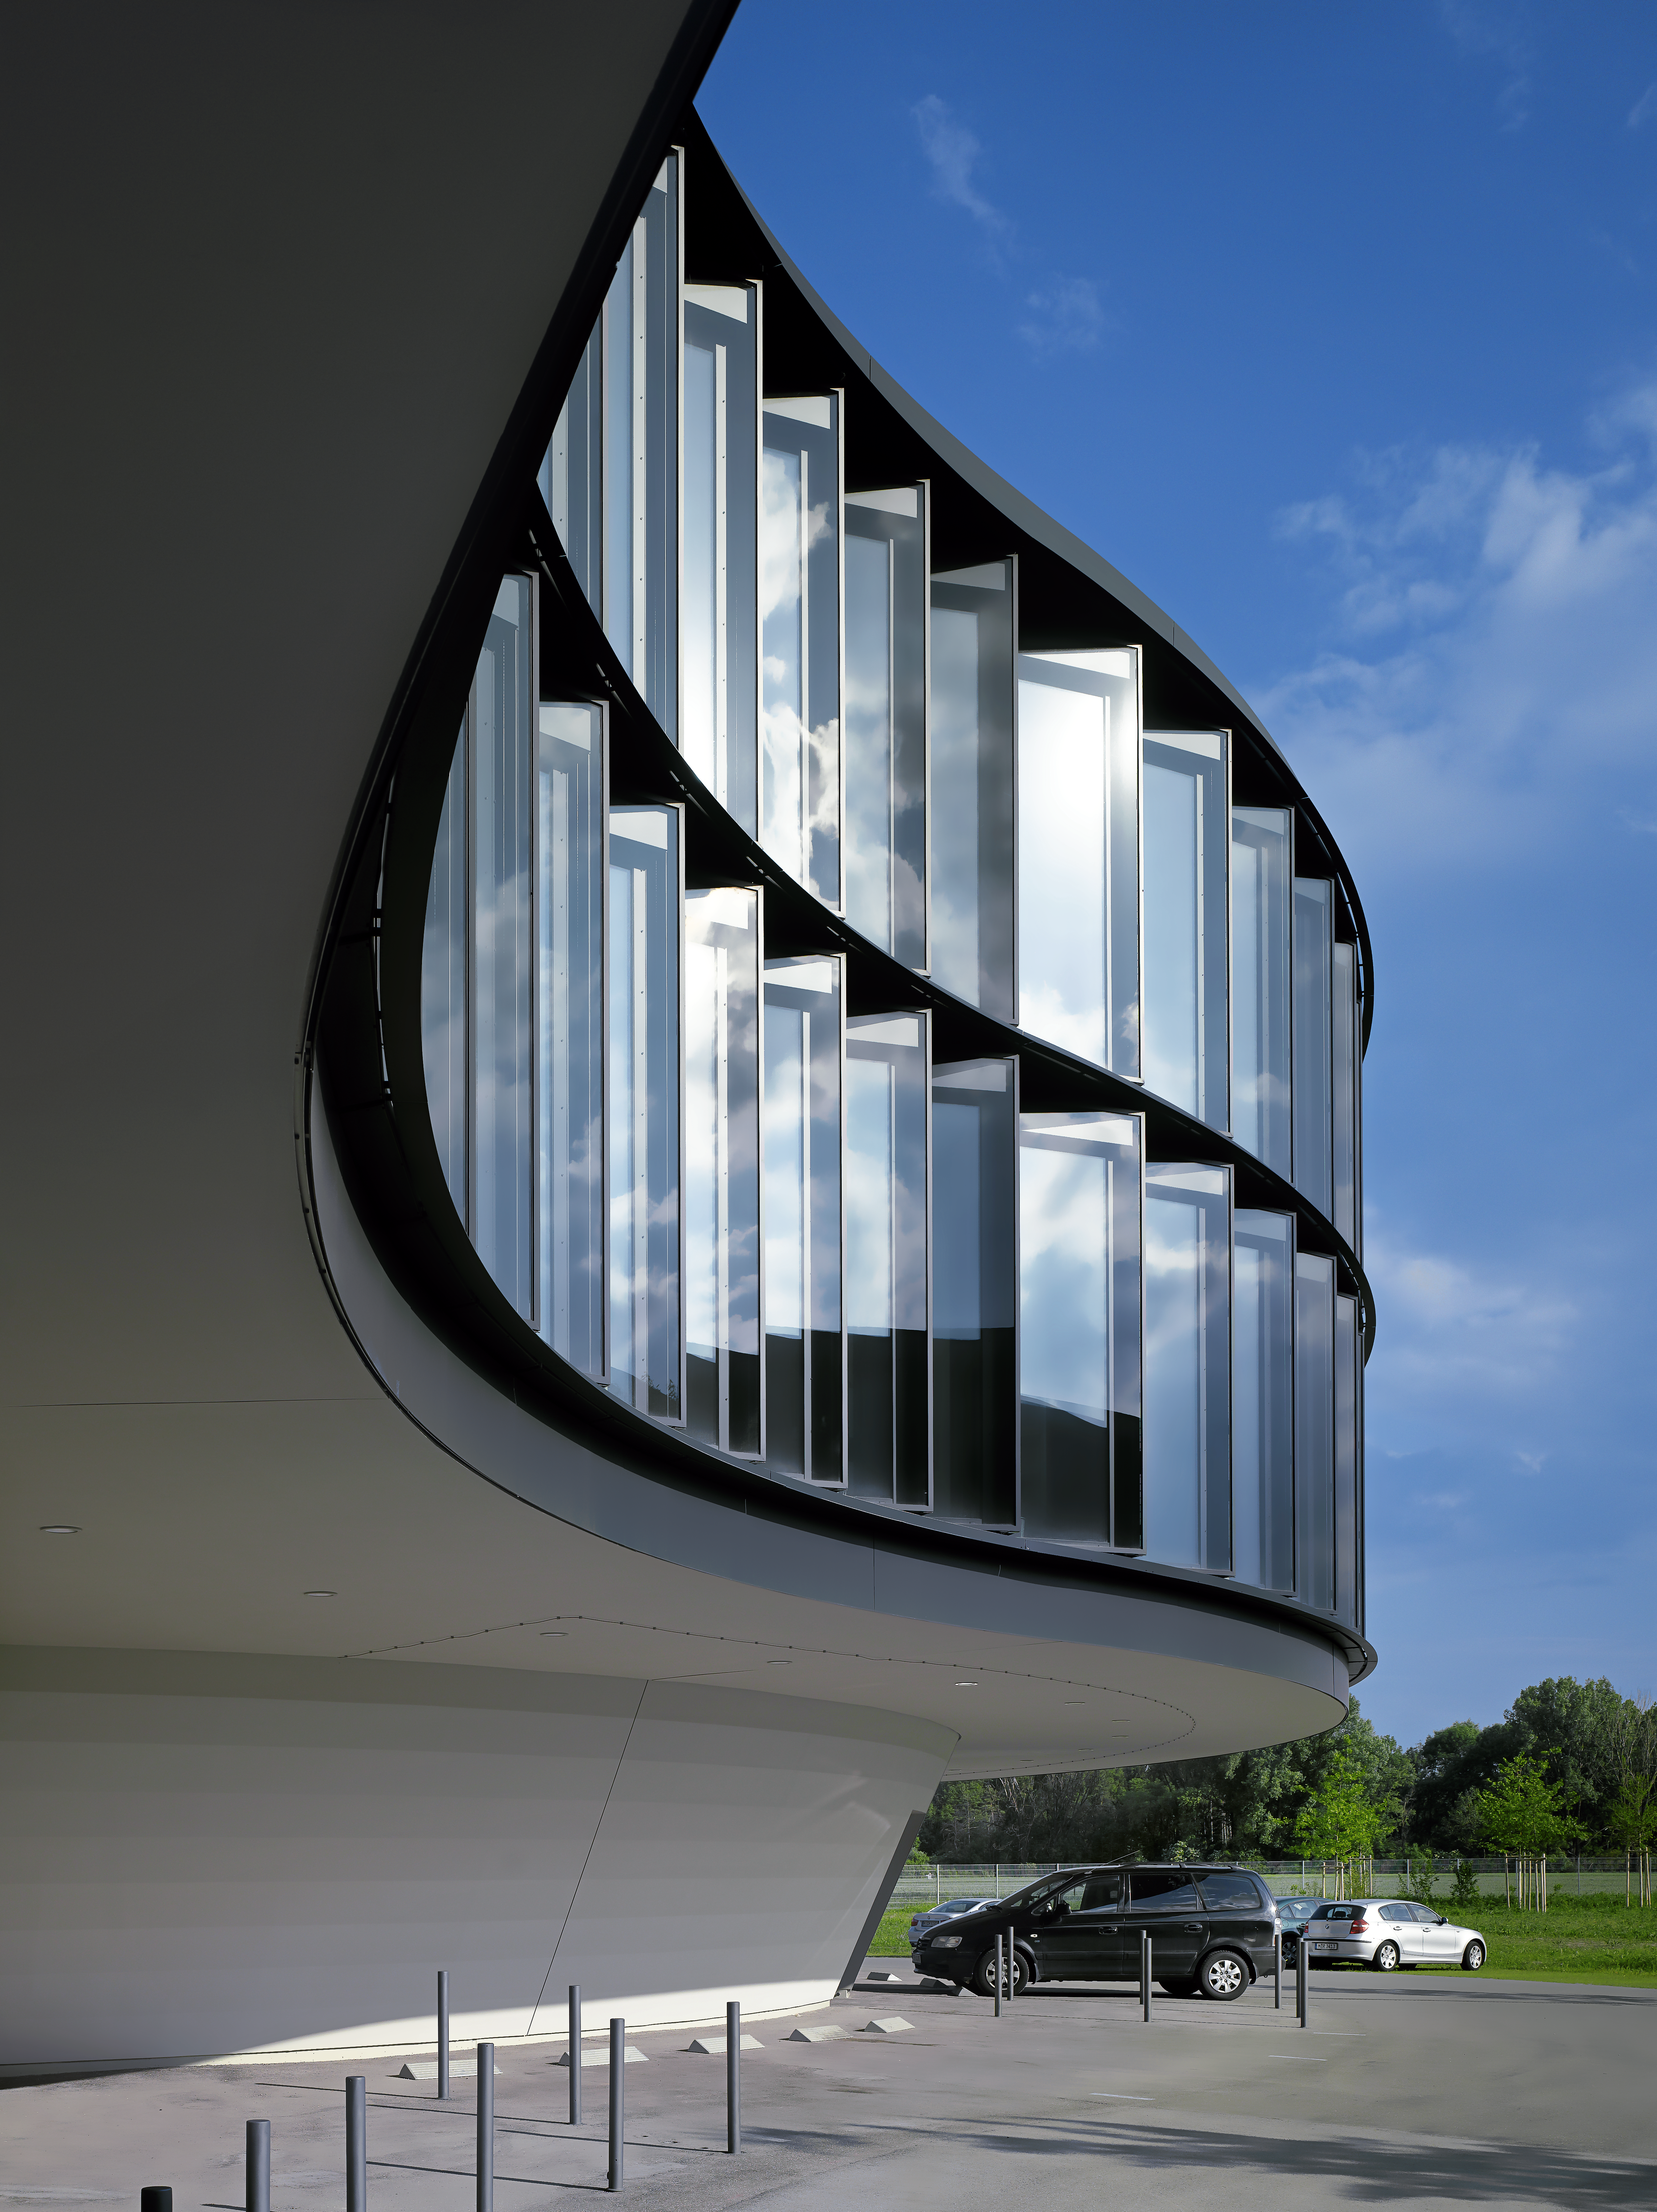

ESO Headquarters

The new office building of the ESO Headquarters in Garching, Germany.

Credit: Roland Halbe/ESO